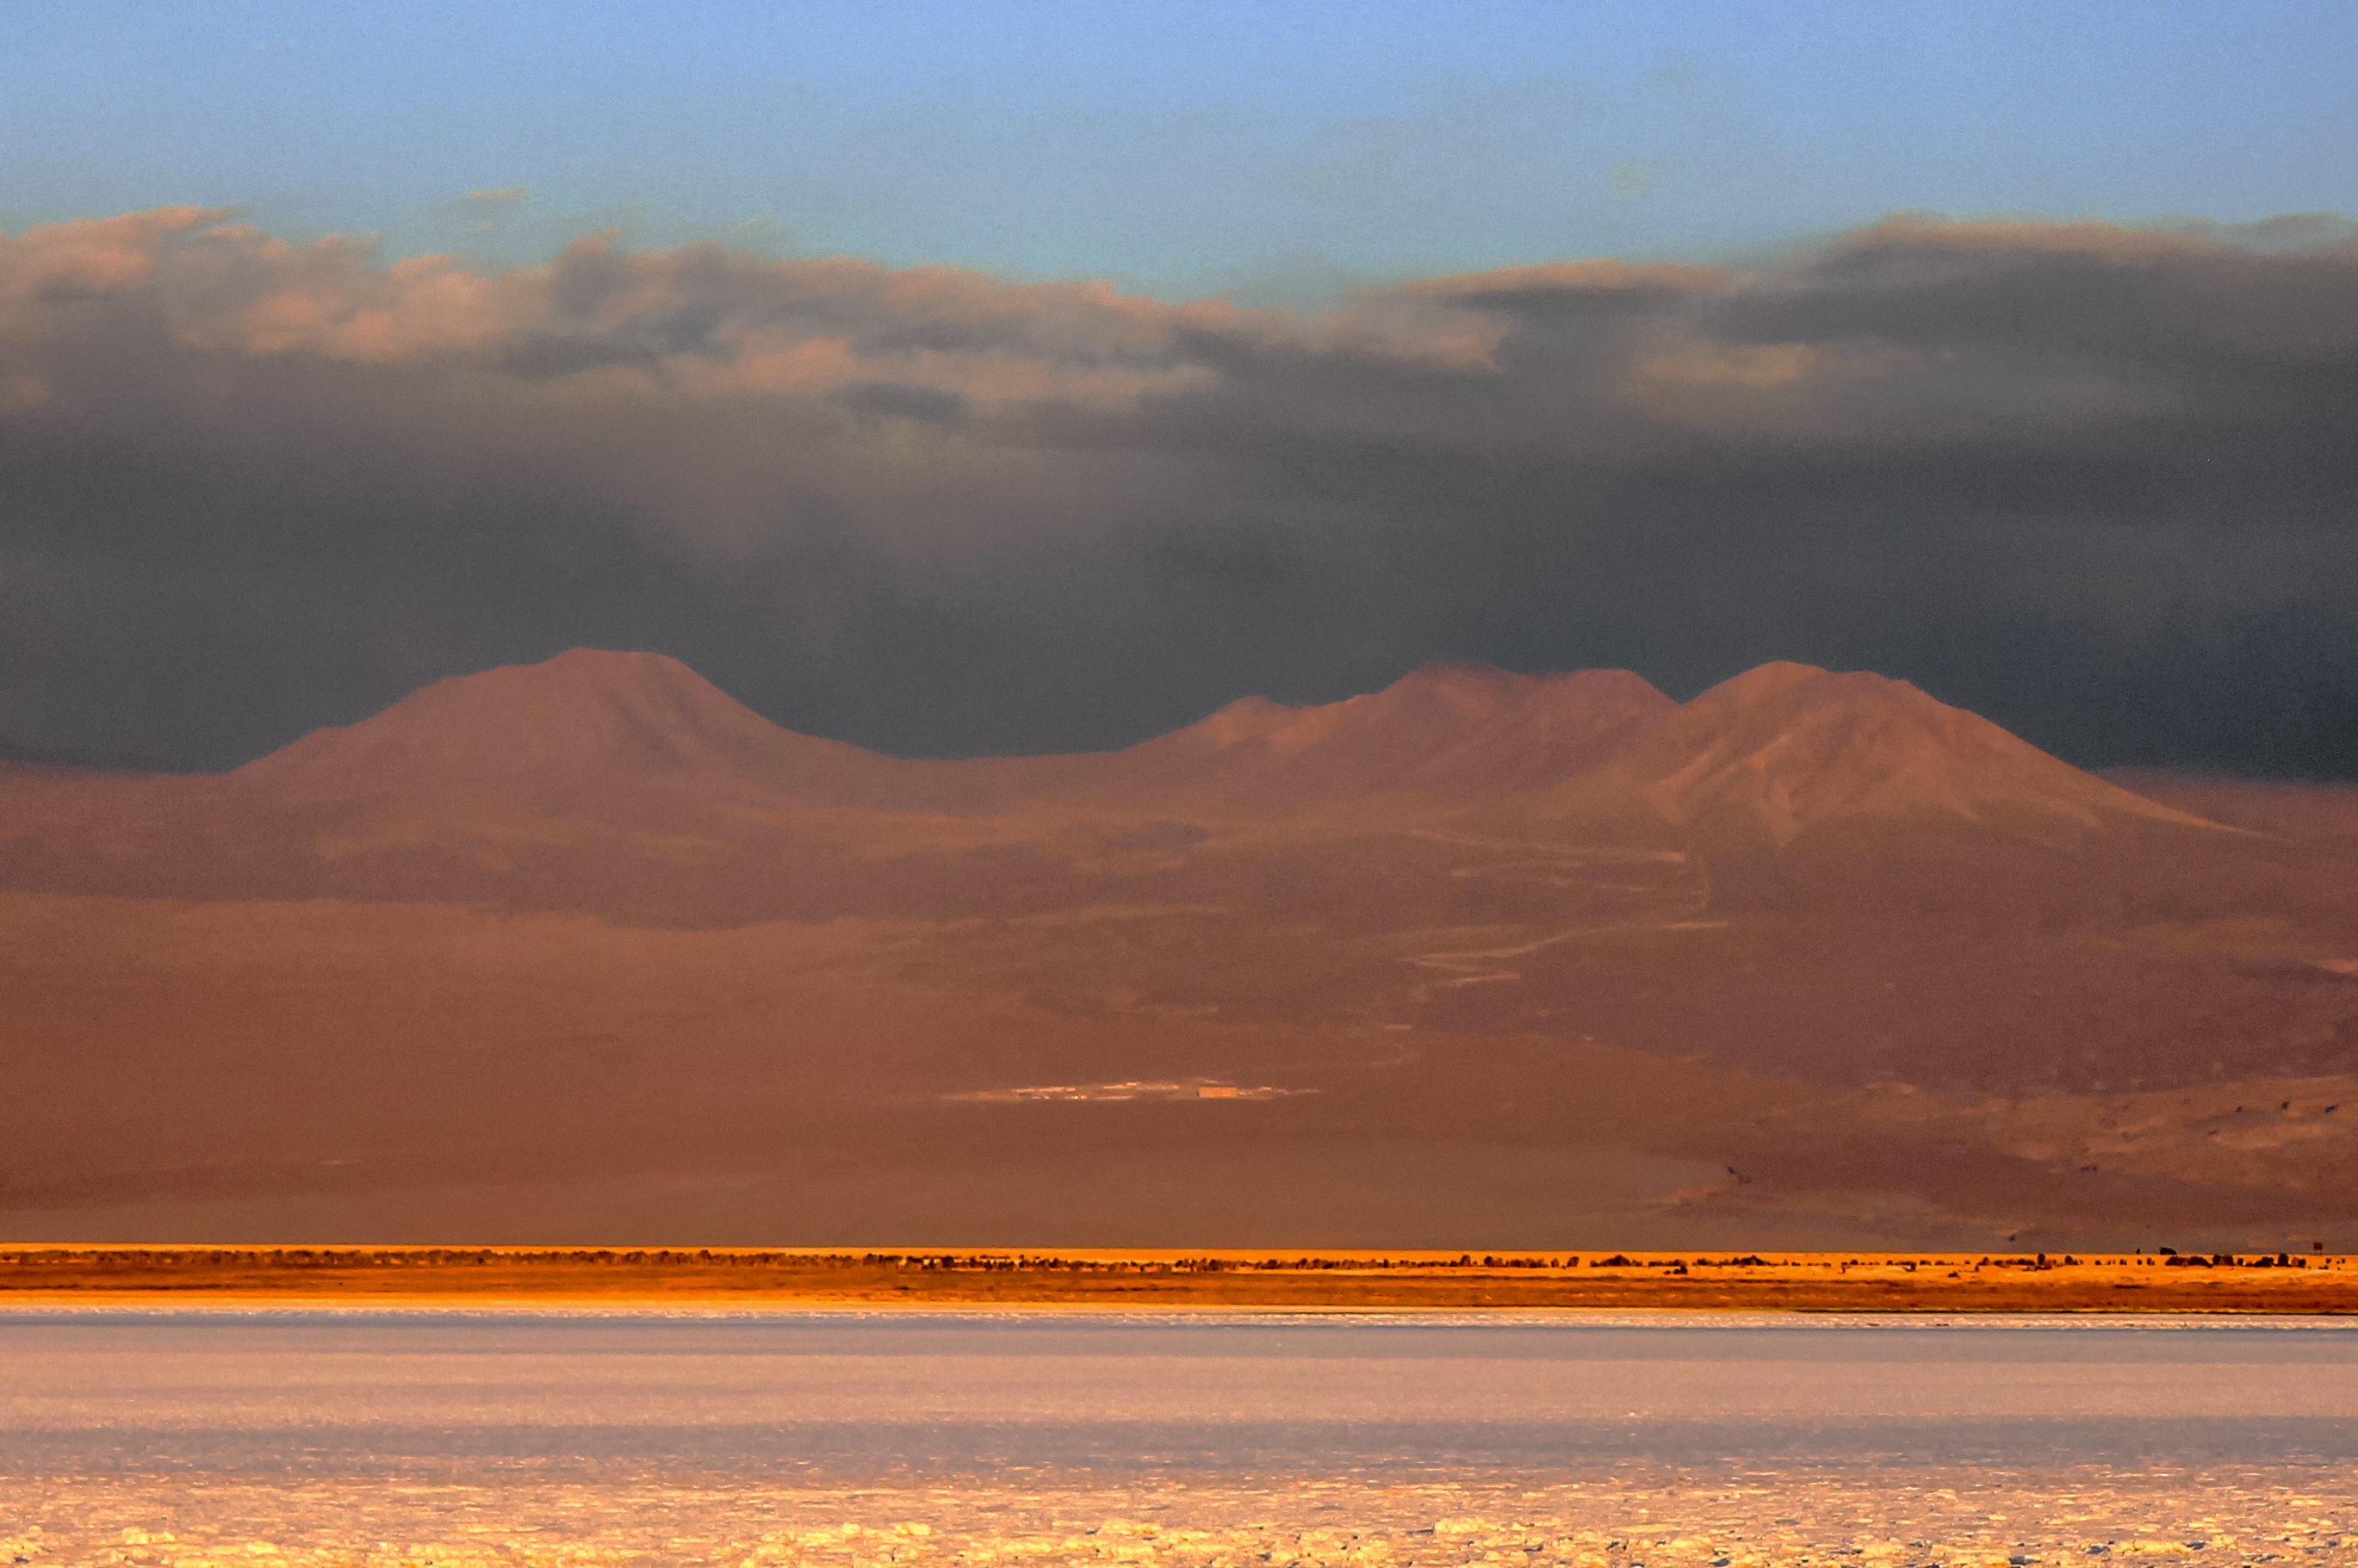

The Atacama Desert

The breathtaking Chajnantor Plateau in the Atacama Desert, at an altitude of 5000 metres in the Chilean Andes, houses the Atacama Large Millimetre/submillimeter Array (ALMA). Its harsh environment of dry air, isolation, and nearly non-existent cloud cover makes it one of the best places in the world for astronomical observations.

Credit: G. Rojas/ESO